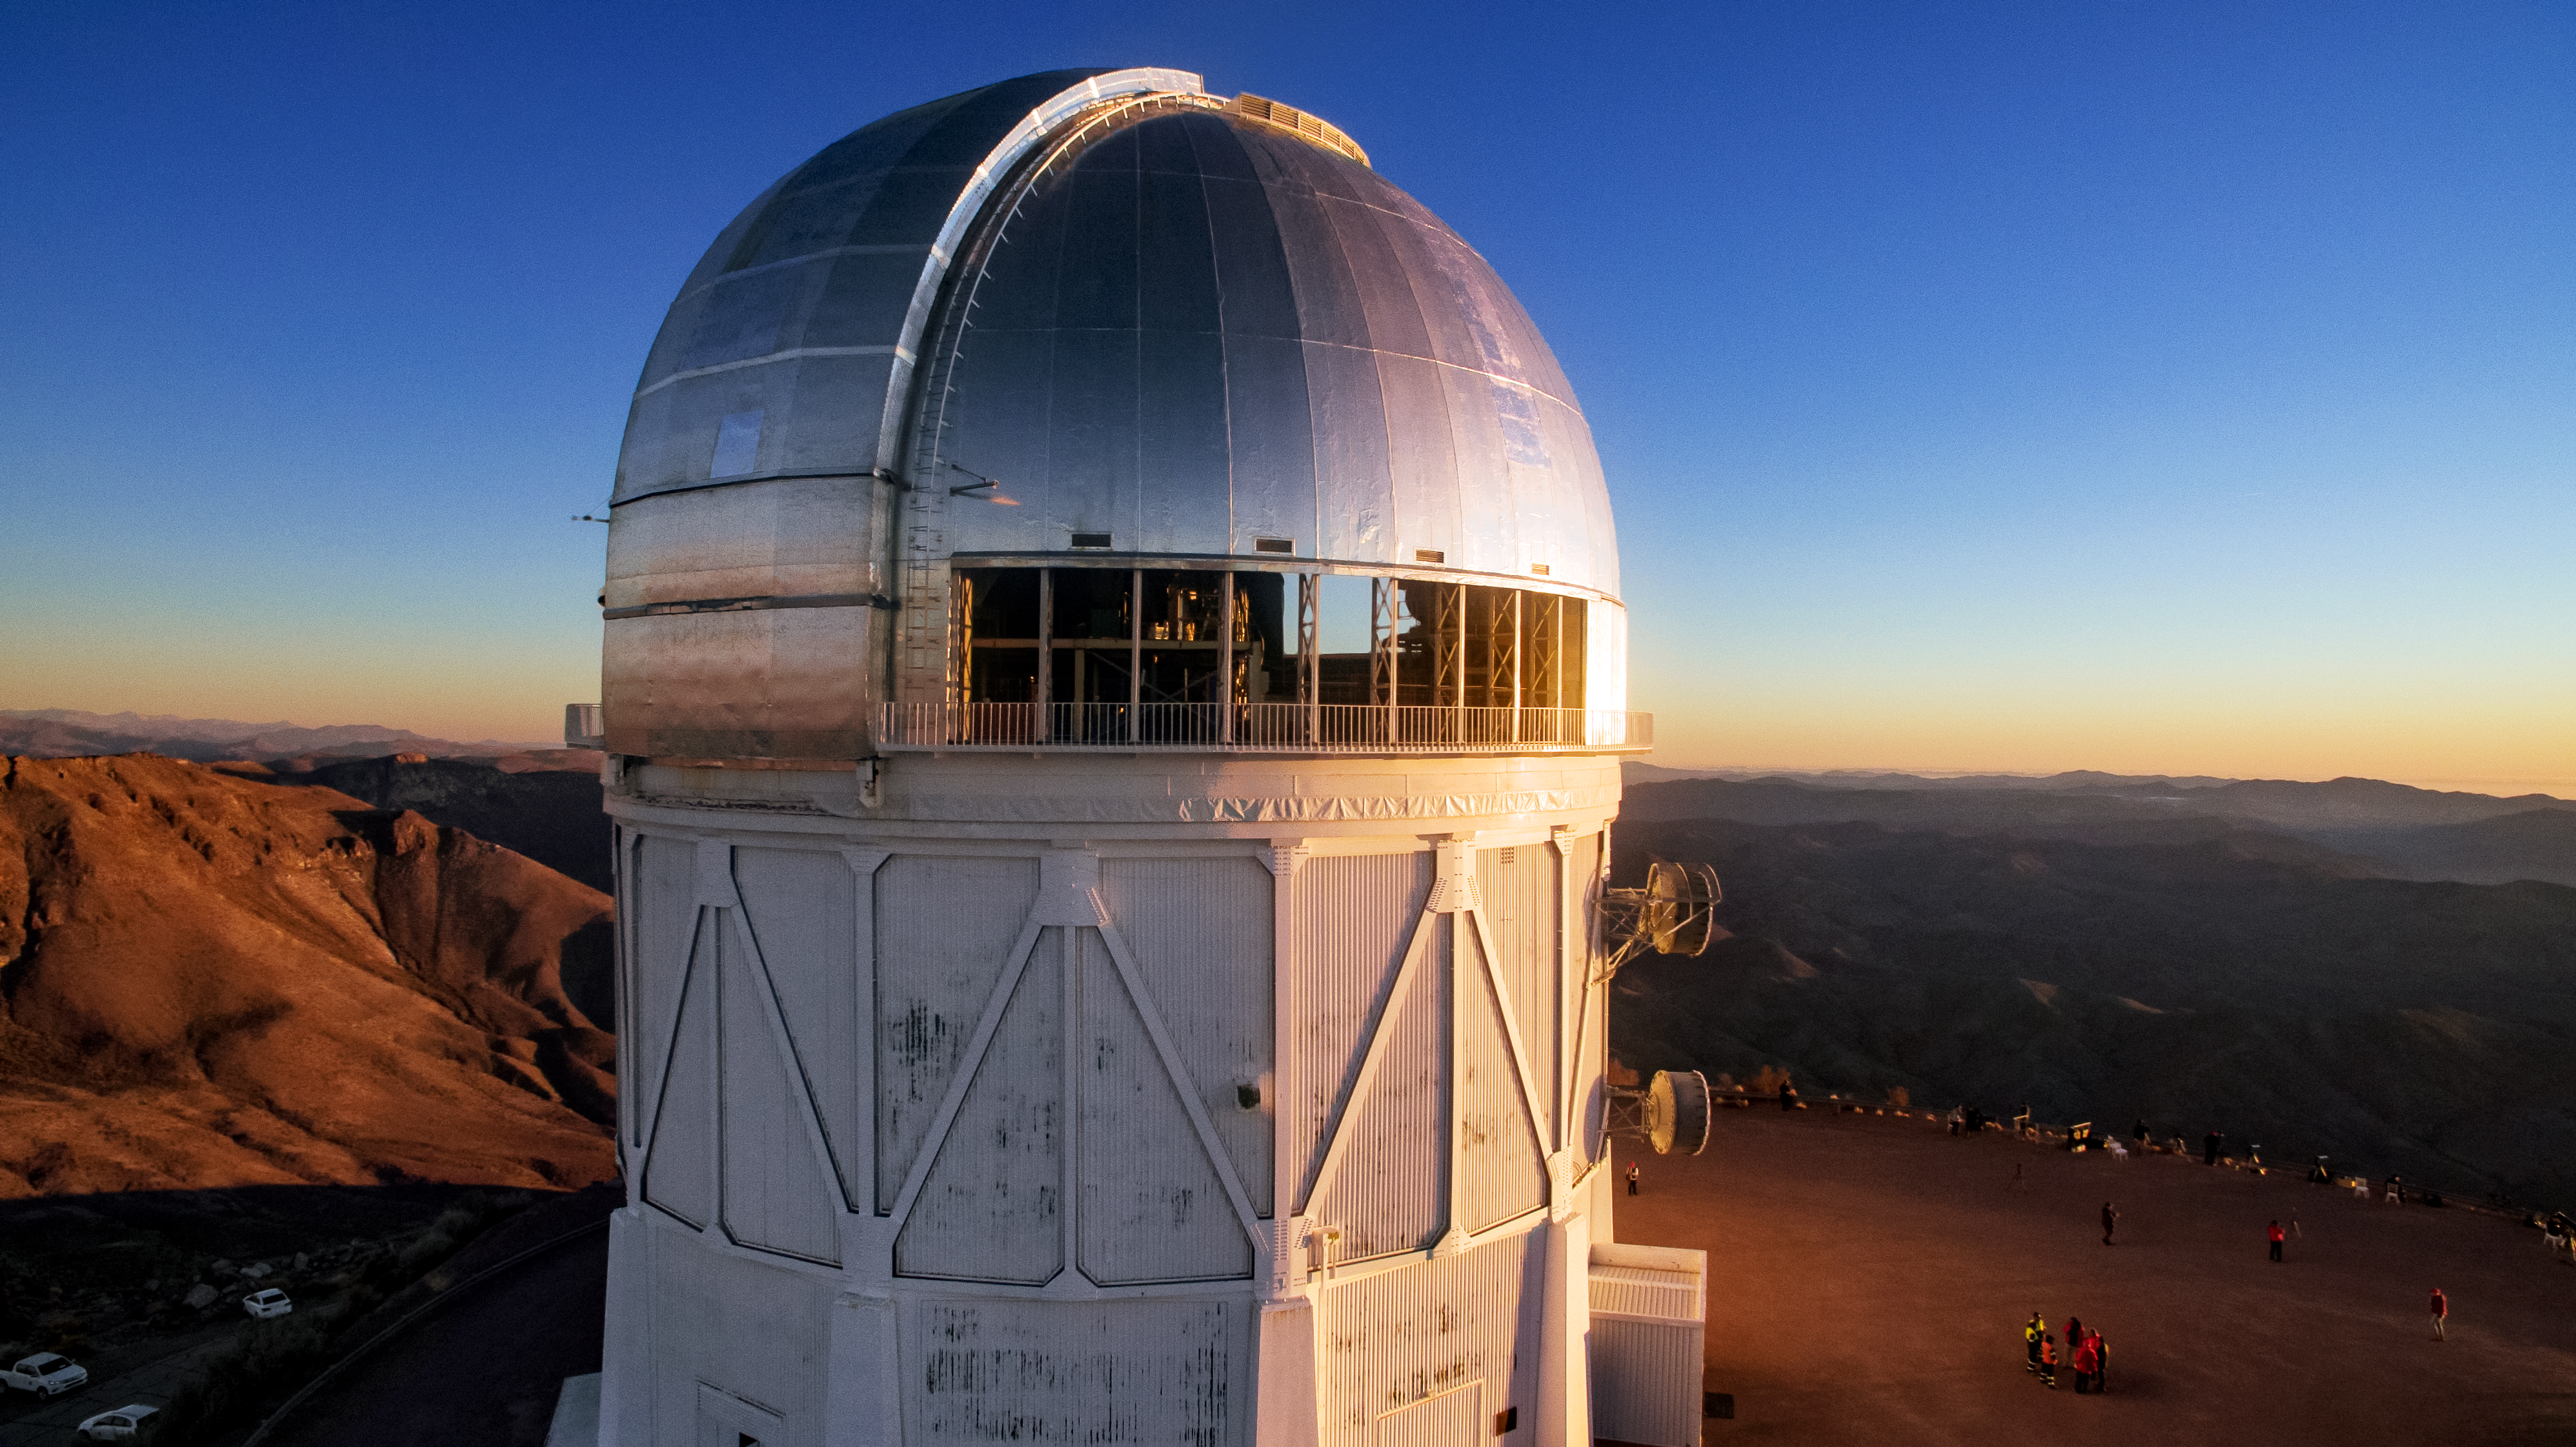

Cerro Tololo Inter-American Observatory

Cerro Tololo Inter-American Observatory.

Credit: CTIO/NOIRLab/NSF/AURA/P. Marenfeld